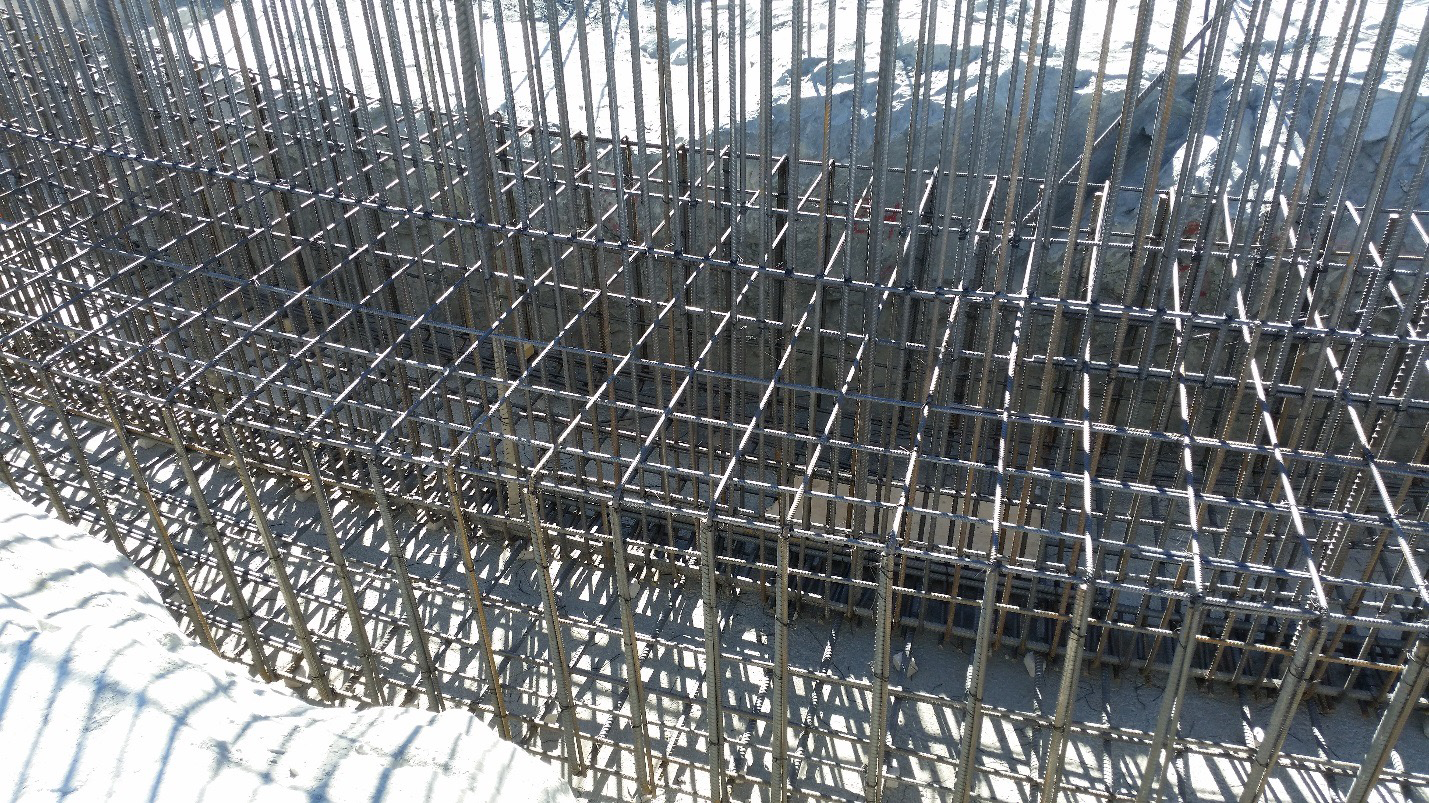

Work on the lower enclosure steel foundation on the main level platform

Work on the lower enclosure steel foundation on the main level platform. Concrete will be poured this week.

Credit: Rubin Observatory/NSF/AURA